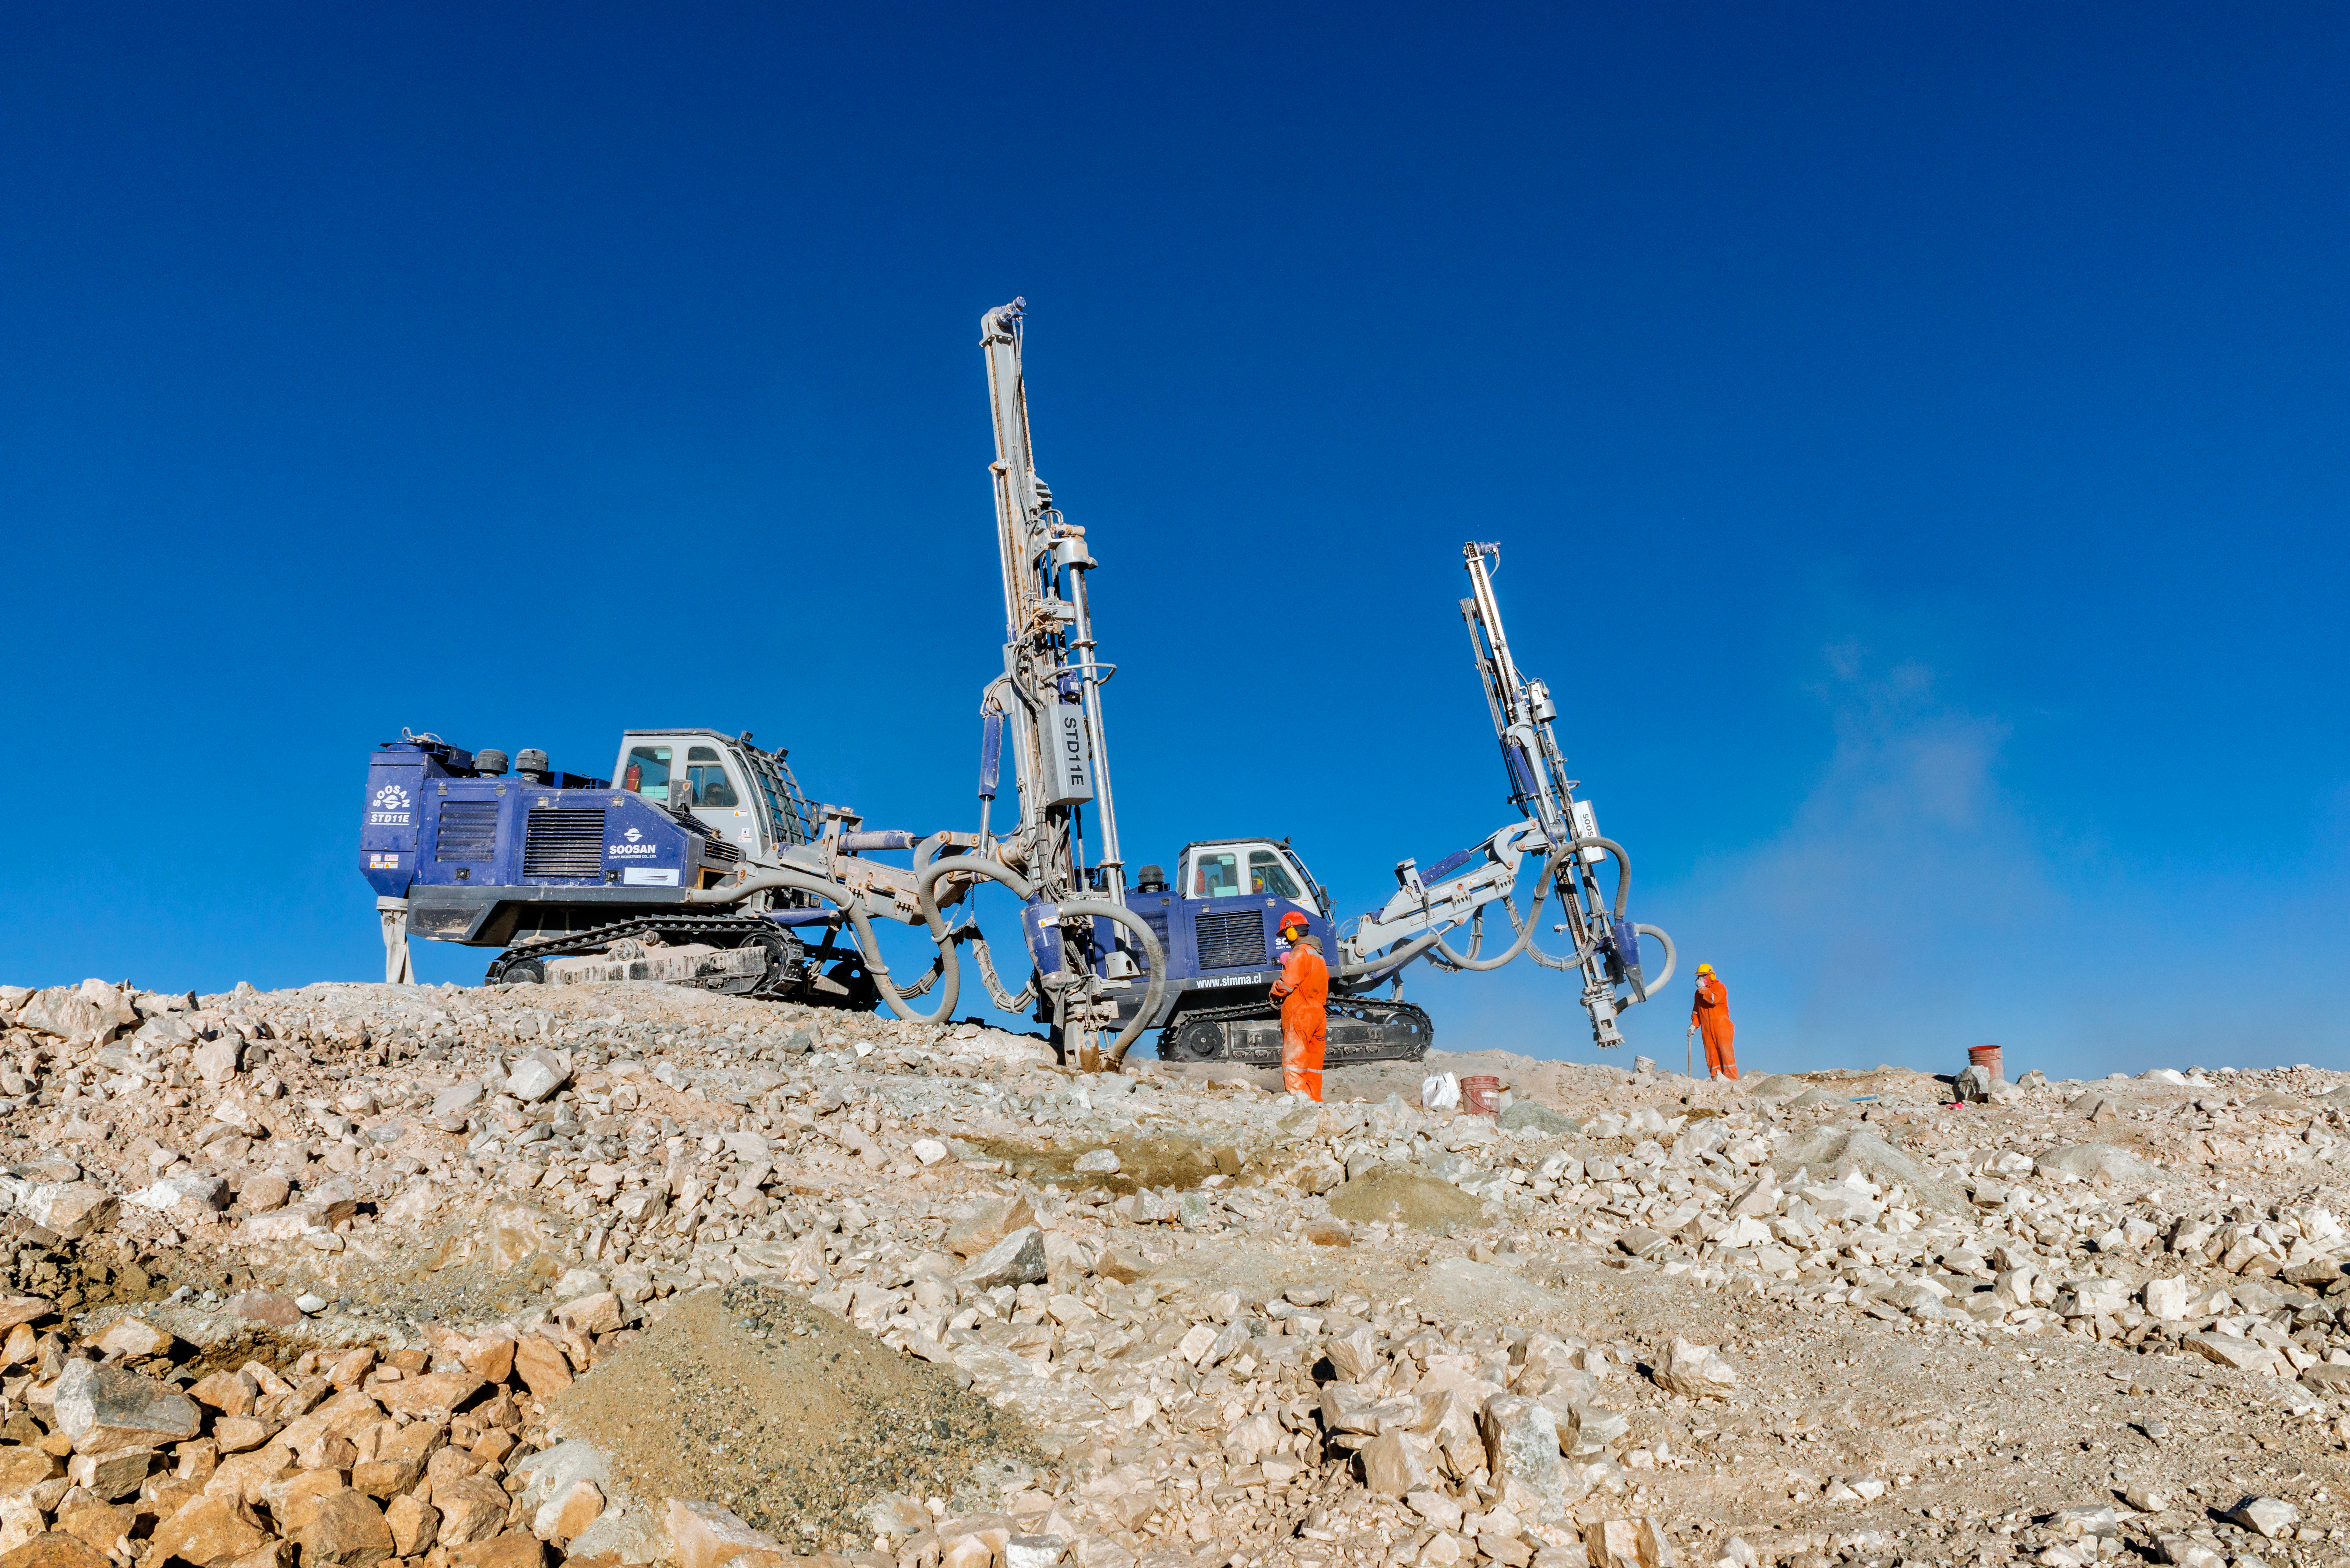

Drill work on Cerro Armazones

A pair of drills and workers stand atop Cerro Armazones, littered in rubble from ongoing work to prepare the mountain for the ELT.

Credit: P. Pardo Ávalos/ESO